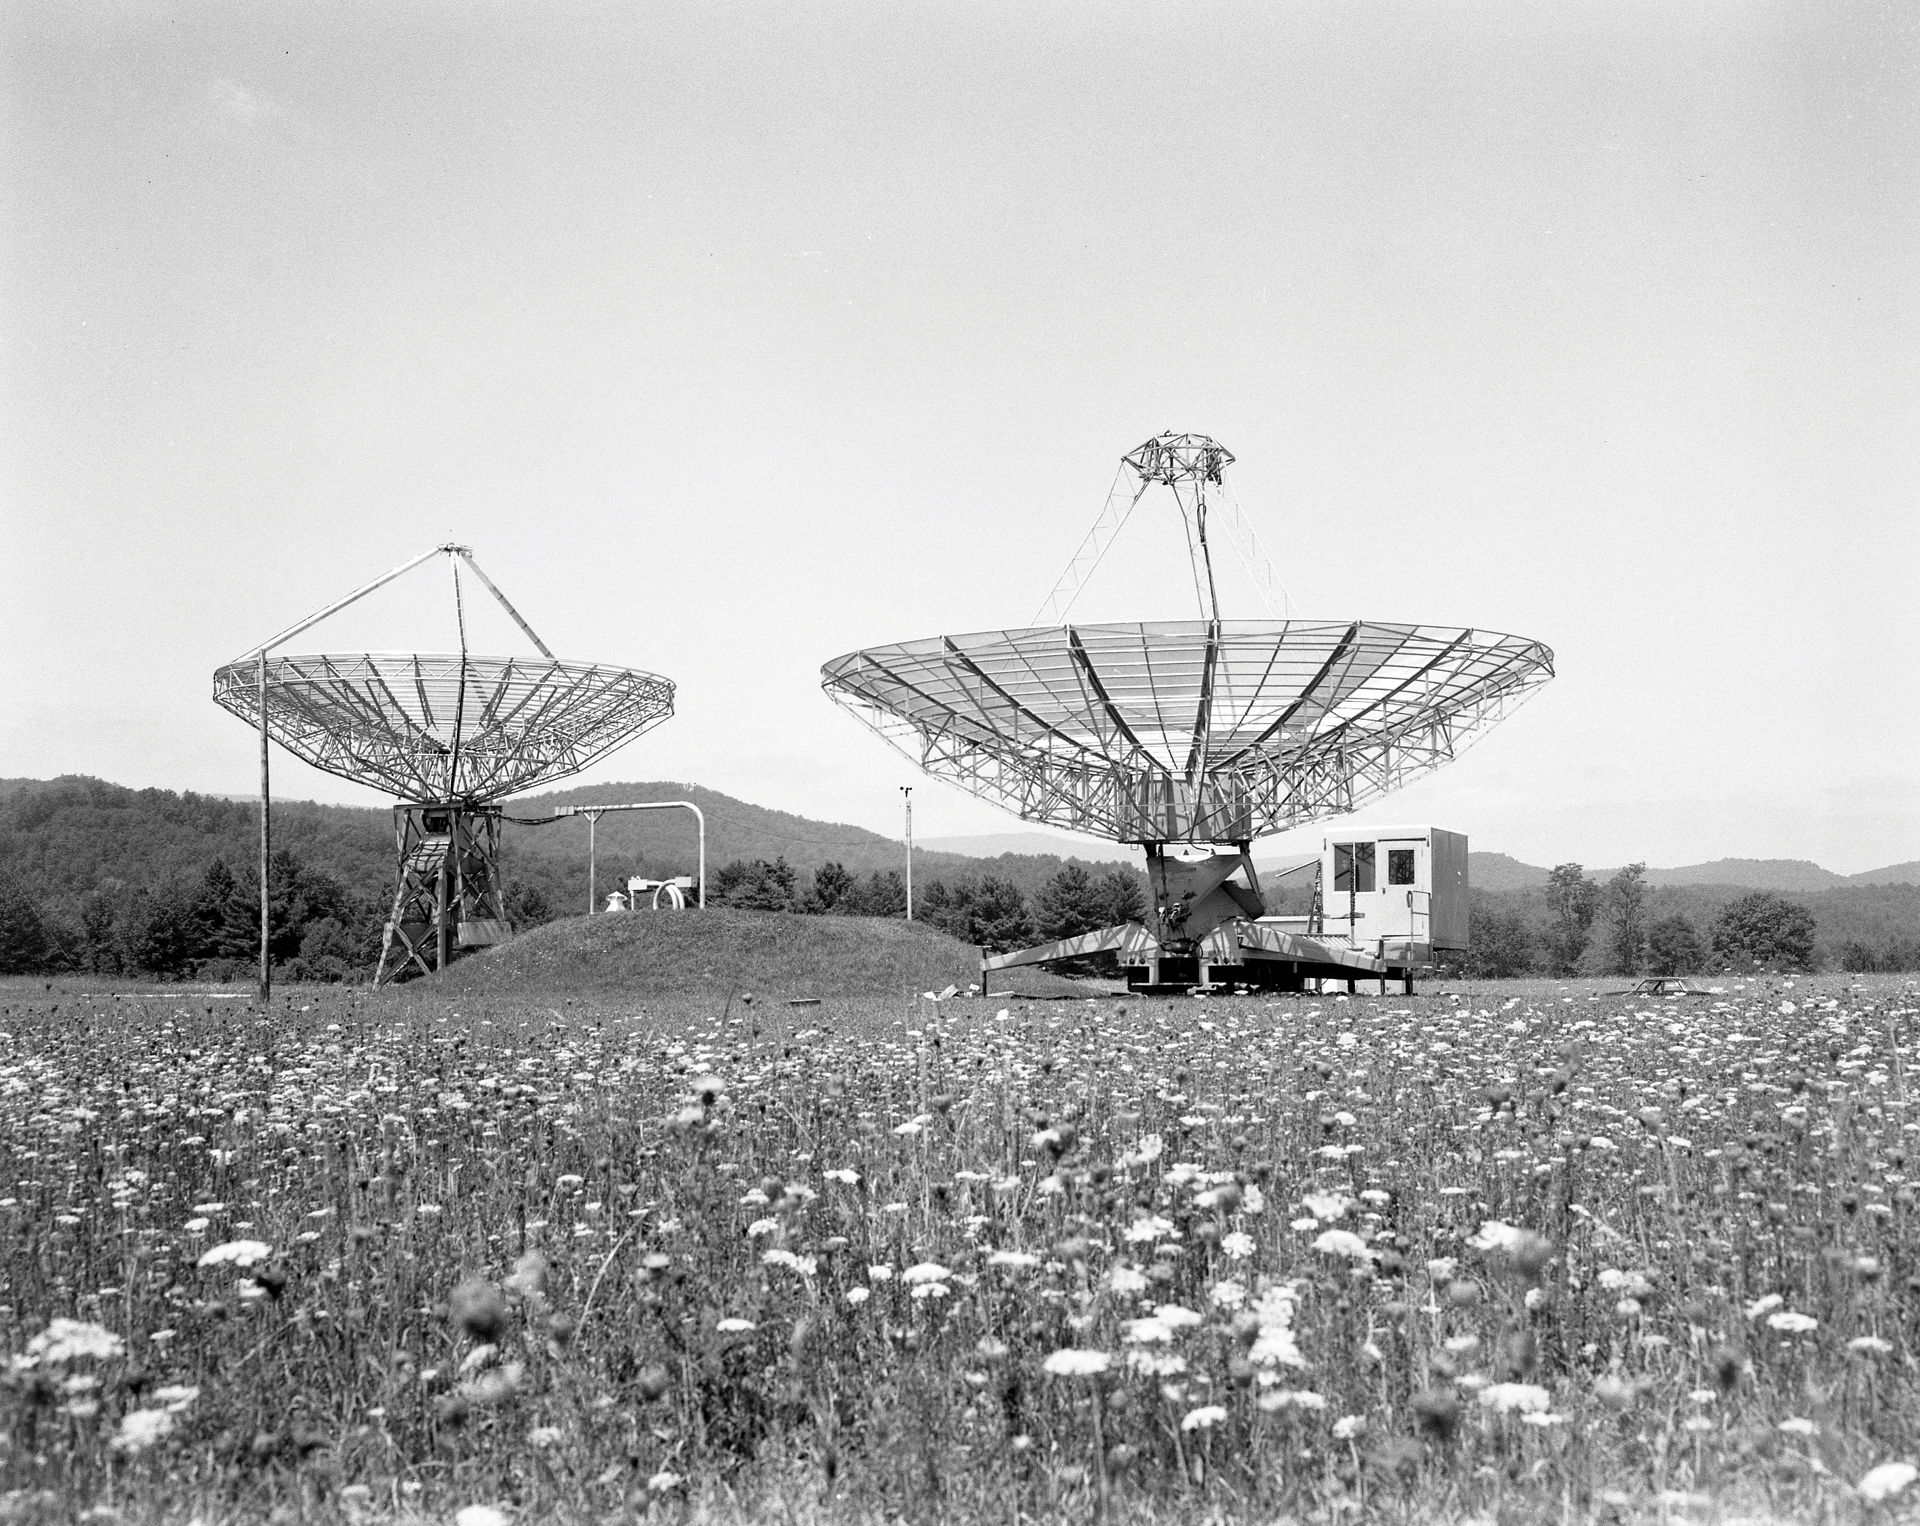

Testing the new 42-foot

The 42-foot portable radio telescope (right) working next to the permanent 40-foot telescope at Green Bank, West Virginia. From 1967 through 1976, the 42-foot served as the fourth, remote member of the Green Bank Interferometer (GBI), the test array for the Very Large Array (VLA). The 42-foot’s trailer carried the dish as stacked panels and included a built-in, donut-shaped drive and a small control room.

Credit: NRAO/AUI/NSF